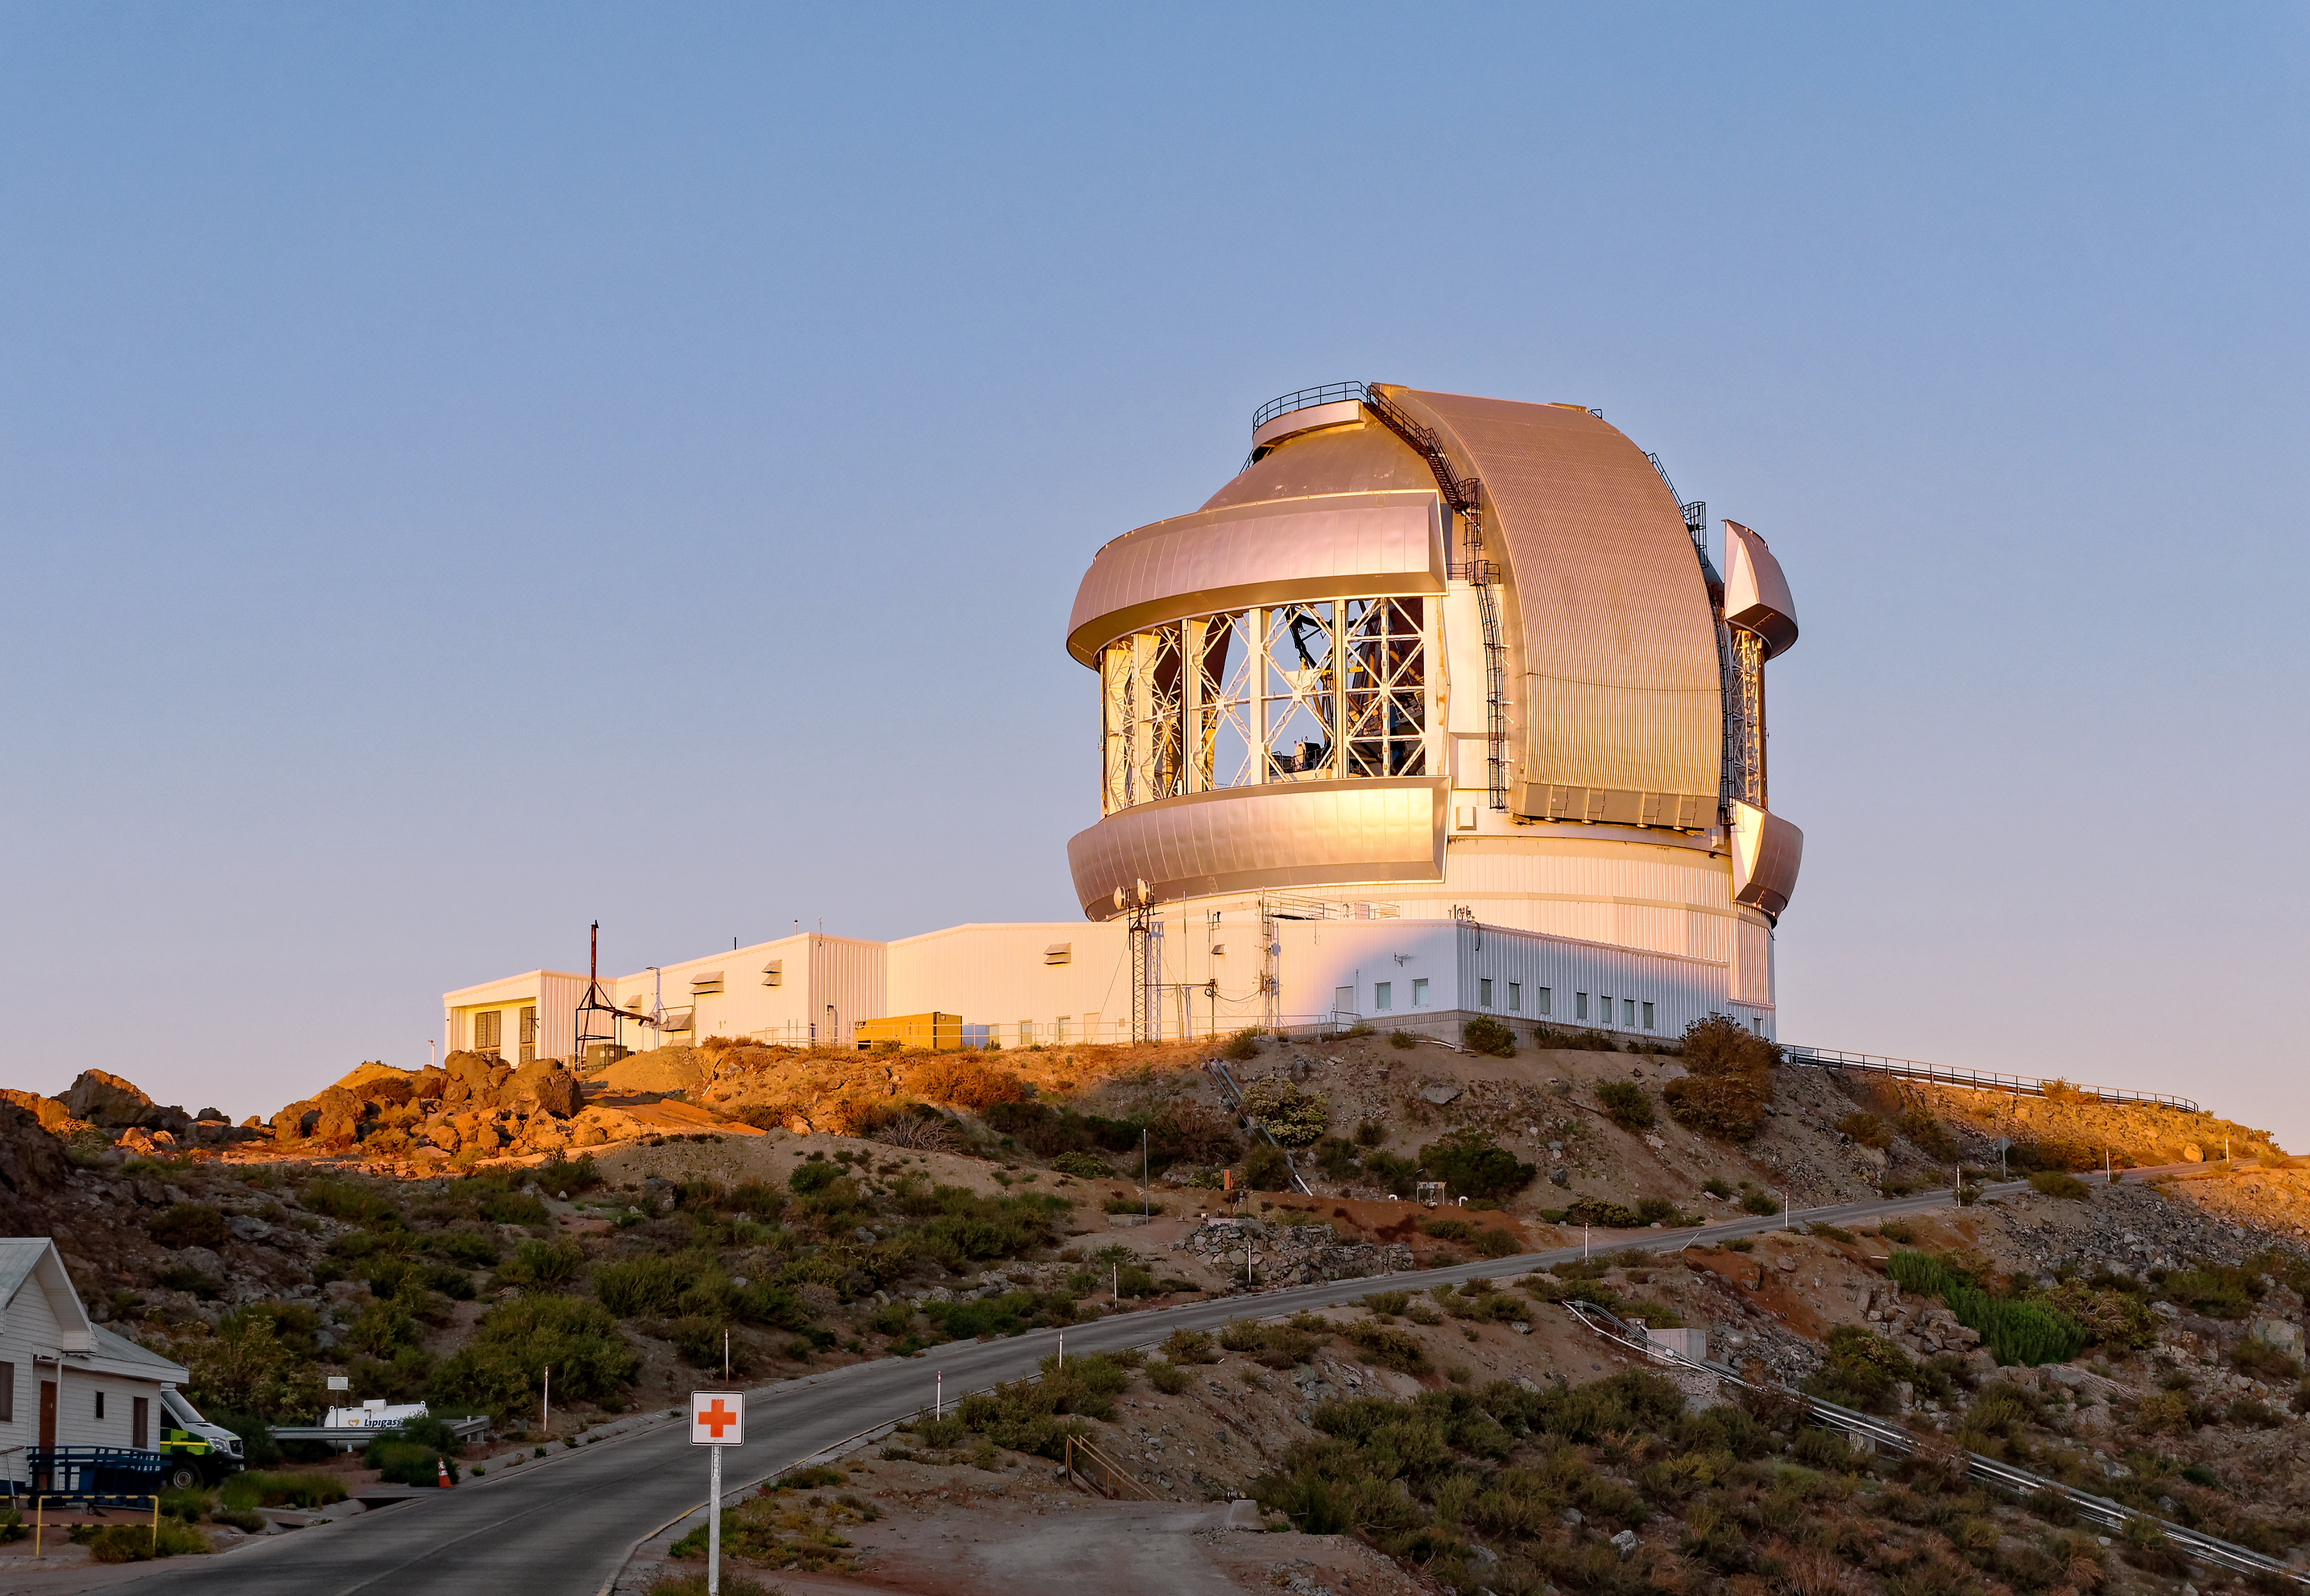

Gemini South Open Vent Gates

Gemini South on Cerro Pachón in Chile with its vent gates open.

Credit: NOIRLab/NSF/AURA